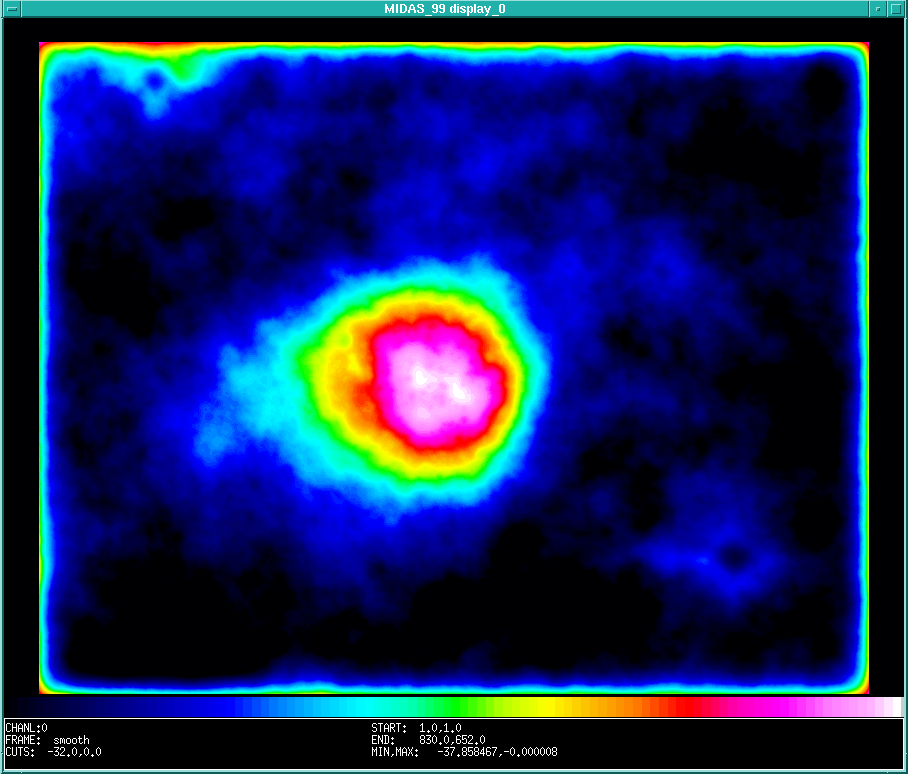

Comet Hale-Bopp

This image was produced through successive use of photographic enhancement and subtraction, followed by smoothing by computer processing . When a matching, earlier exposure of the same sky field with the same telescope (on which the comet is not present) is photographically subtracted from the enhanced photo of the same field in which the comet is present, then the images of the stars should in principle cancel out, leaving only that of the comet in the field. A full cancellation is virtually impossible to achieve in practice, but if the resulting image is heavily smoothed (i.e. substituting each image element with the mean intensity of its surroundings), then the smaller images of the stars disappear and the full extent of the comet's large coma becomes visible. This false-colour photo was produced in this way by means of computer processing within the MIDAS image processing system. The images of the brightest stars could not be completely removed by this process and faint remnants are still present. (In technical terms, a 2-D low-pass Fourier filter was used to achieve heavy smoothing over approx. 16 x 16 arcsec cells).

Credit: ESO